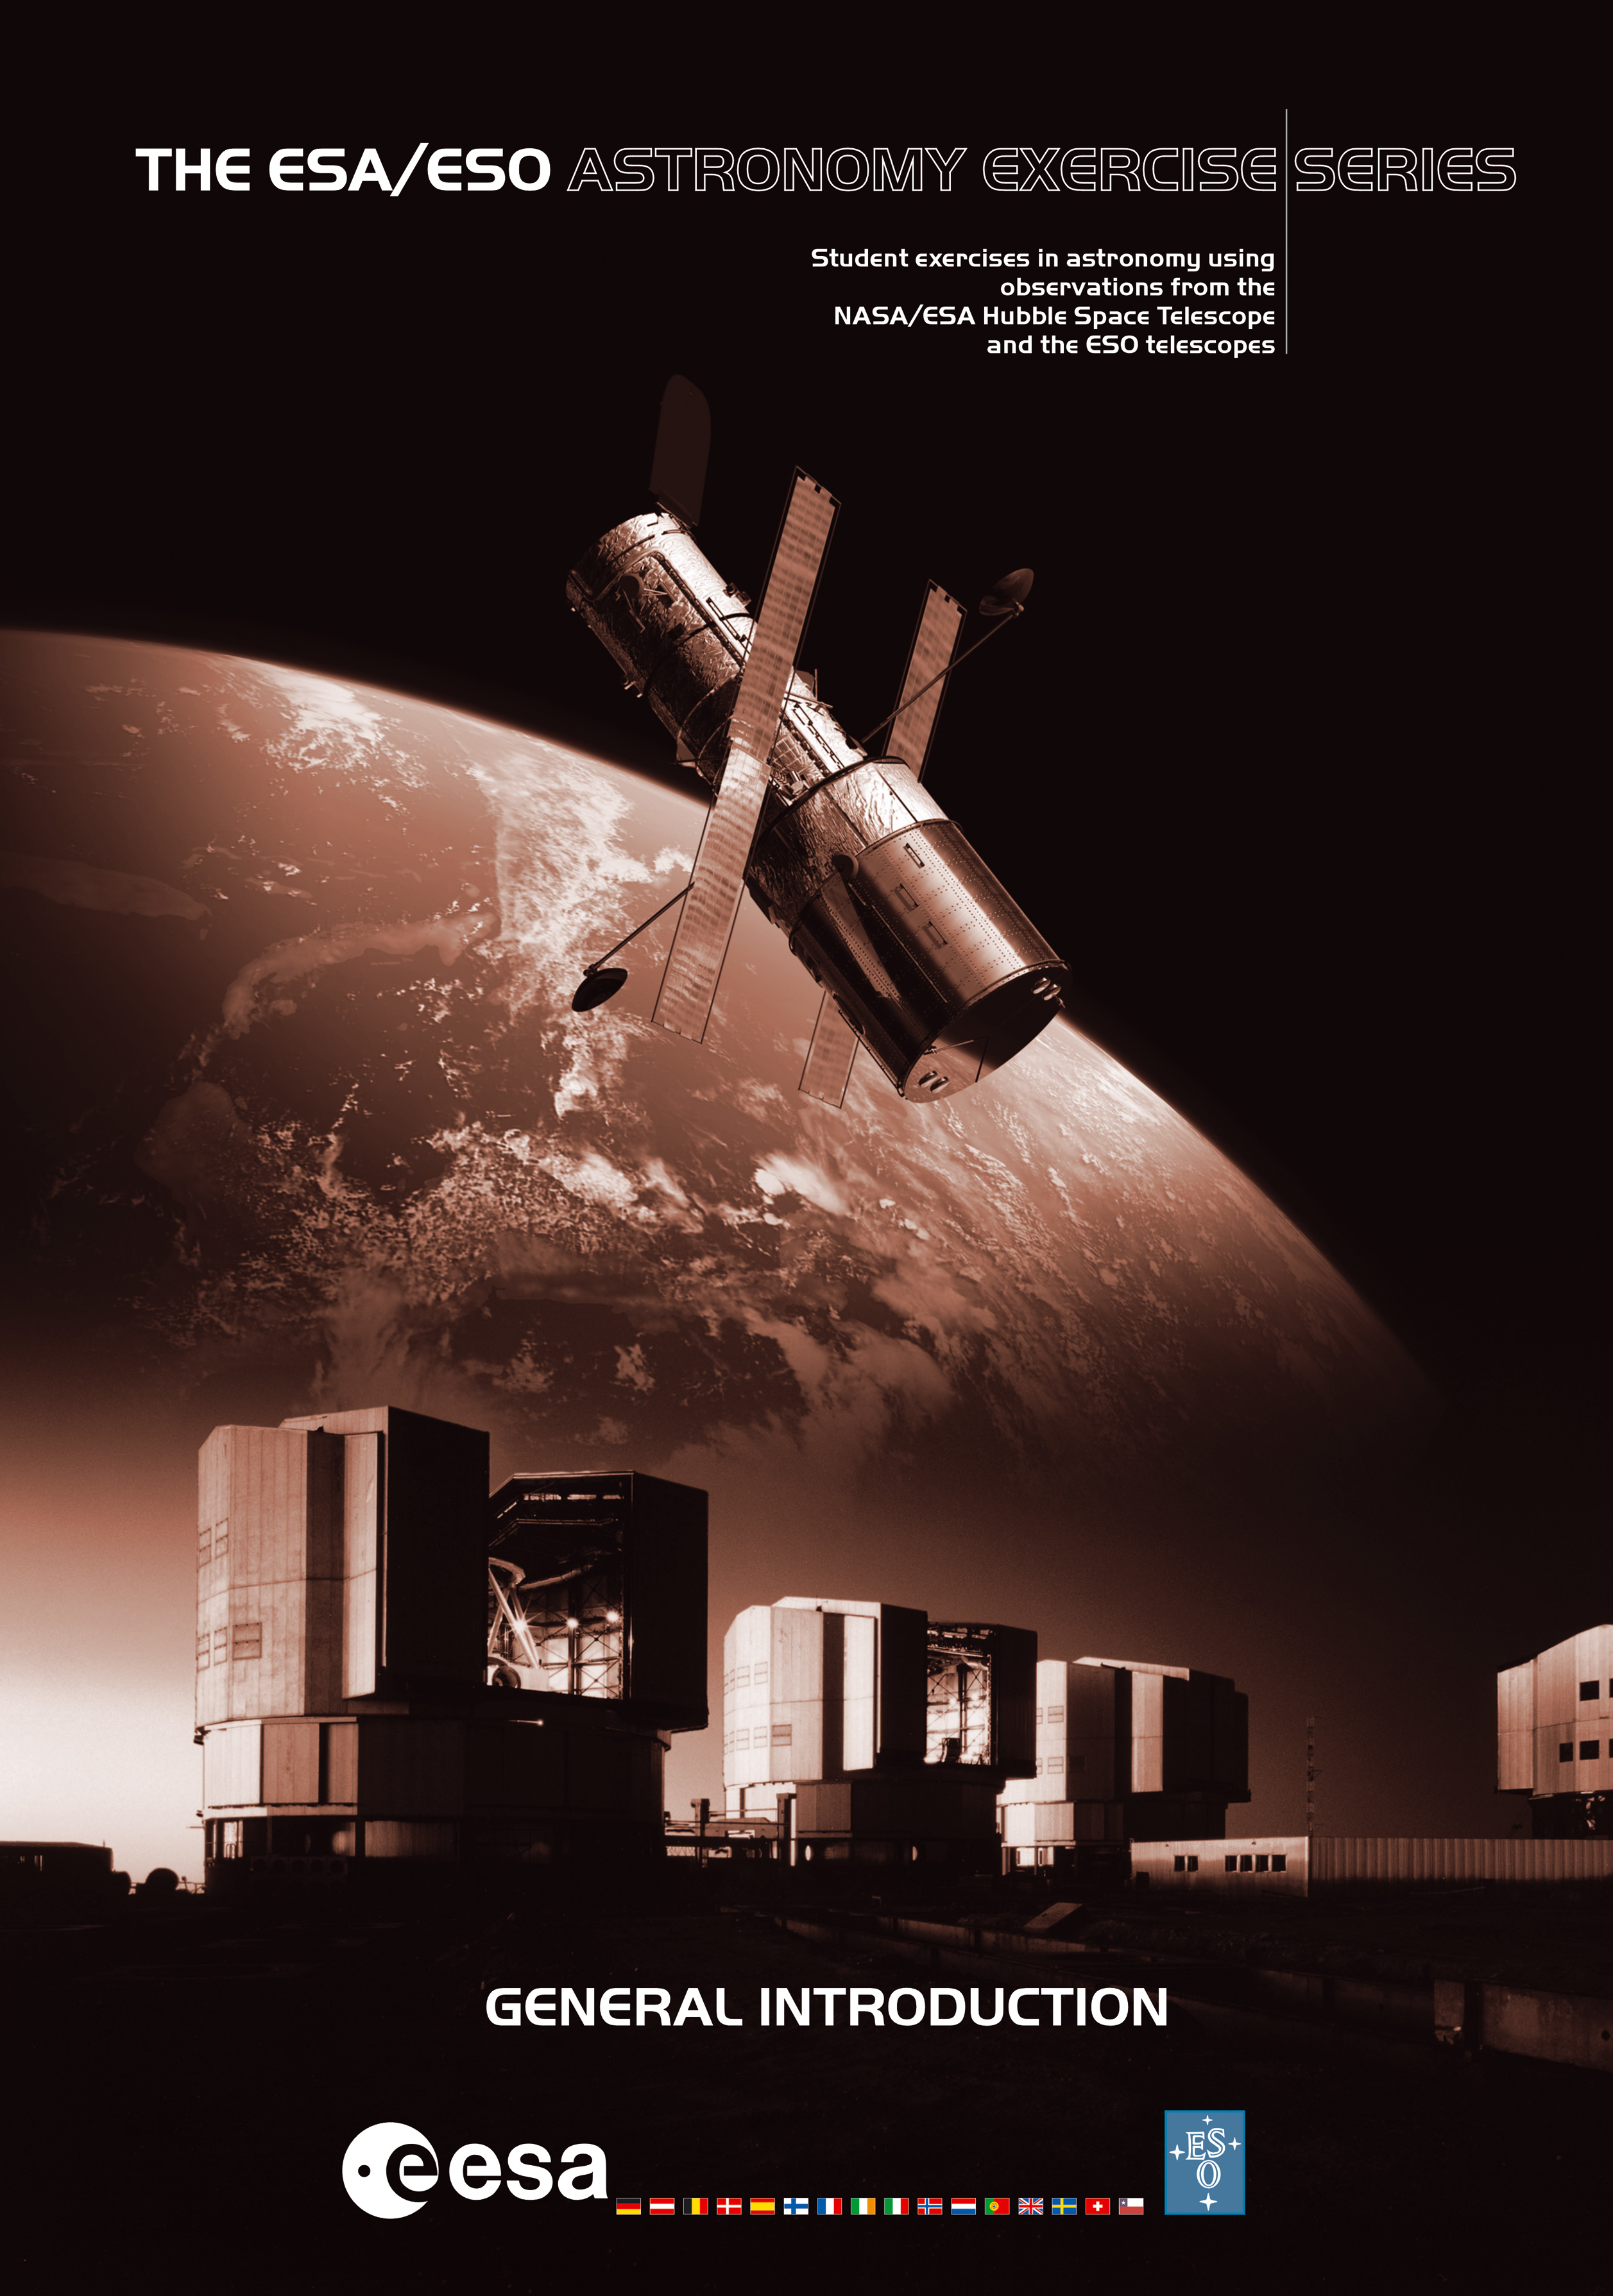

ESA/ESO Astronomy Exercise Series

Cover of the "General Introduction" to the "ESA/ESO Astronomy Exercise Series" .

Credit: ESO